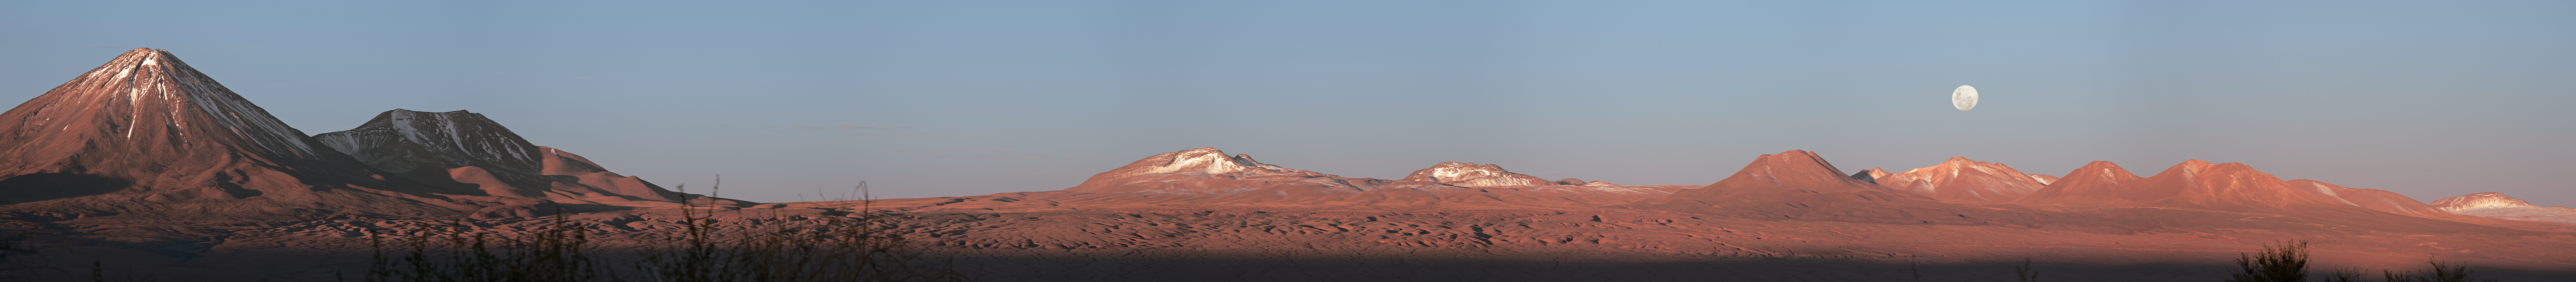

Full Moon over the Atacama

The Chilean Atacama desert hosts numerous mountains and peaks amongst the barren terrain, many of which are shown in this extensive panorama of the rust-tinted landscape. A full Moon reveals the many lunar maria which dominate its Earth-facing side.

Credit: Carlos A. Durán/ESO